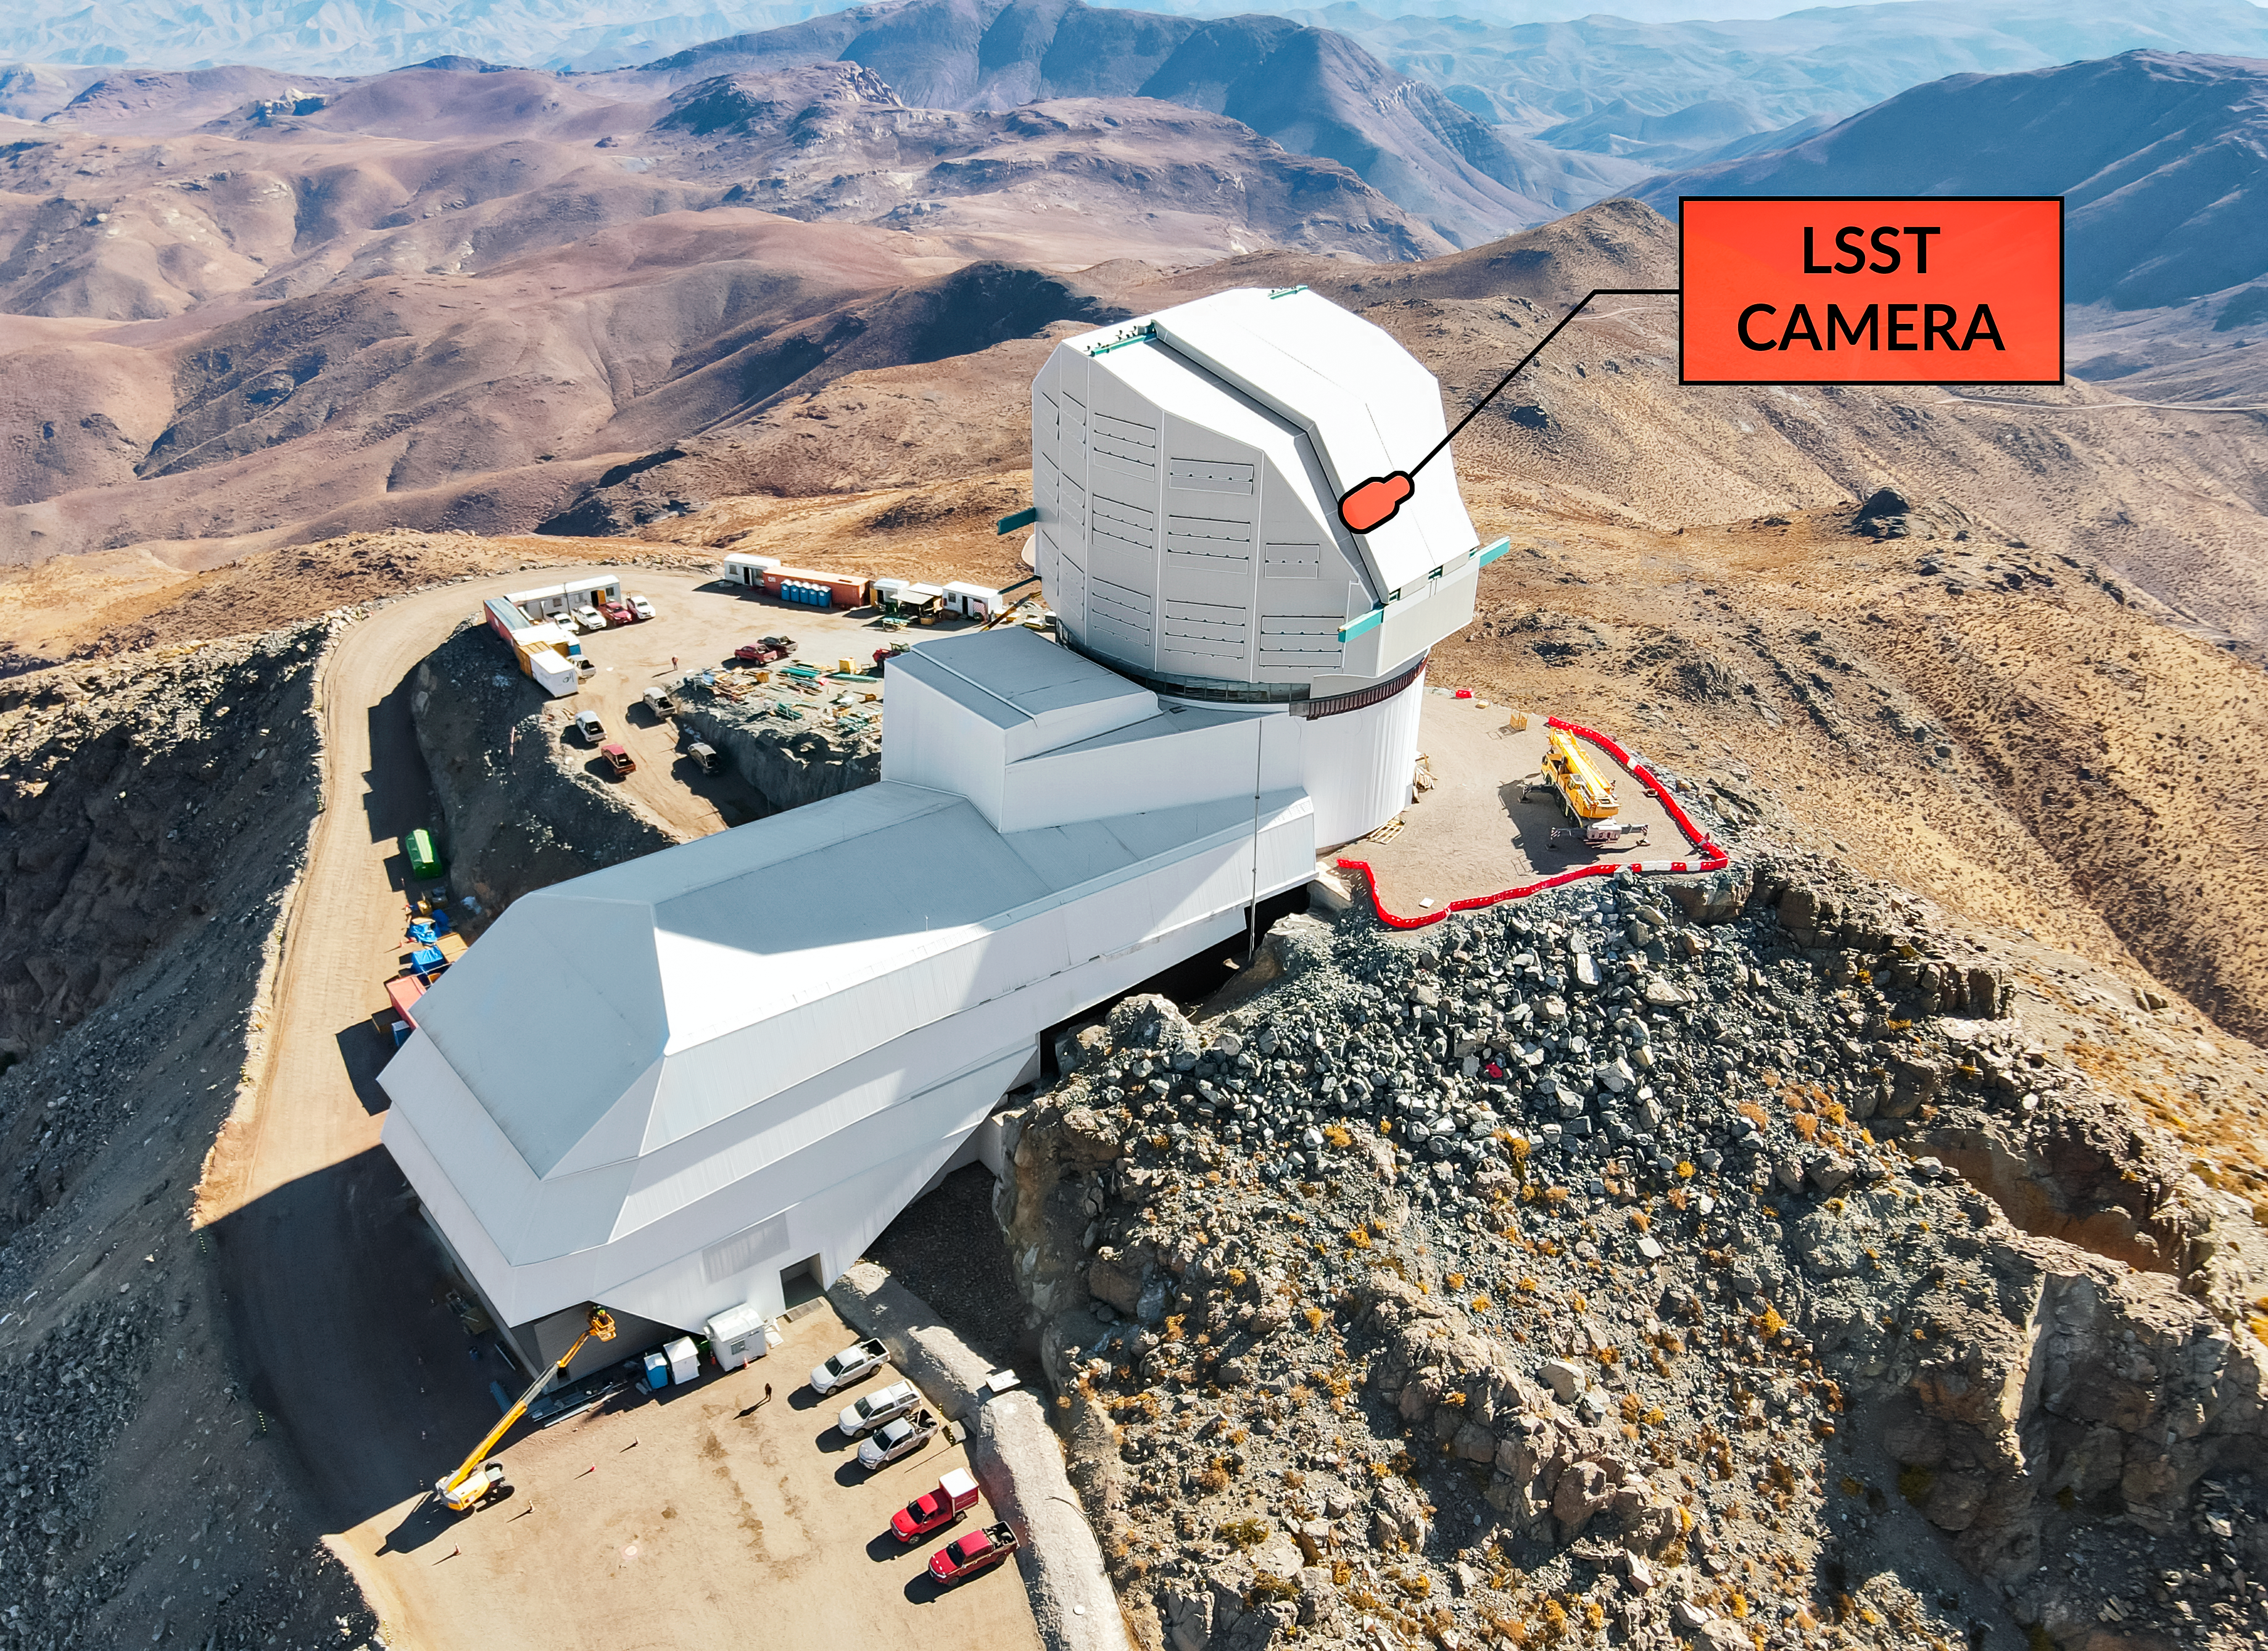

Summit View

The camera will sit atop Vera C. Rubin Observatory’s Simonyi Survey Telescope high in the Andes of Chile. This image is an aerial view from a drone.

Credit: Rubin Observatory/NSF/AURA